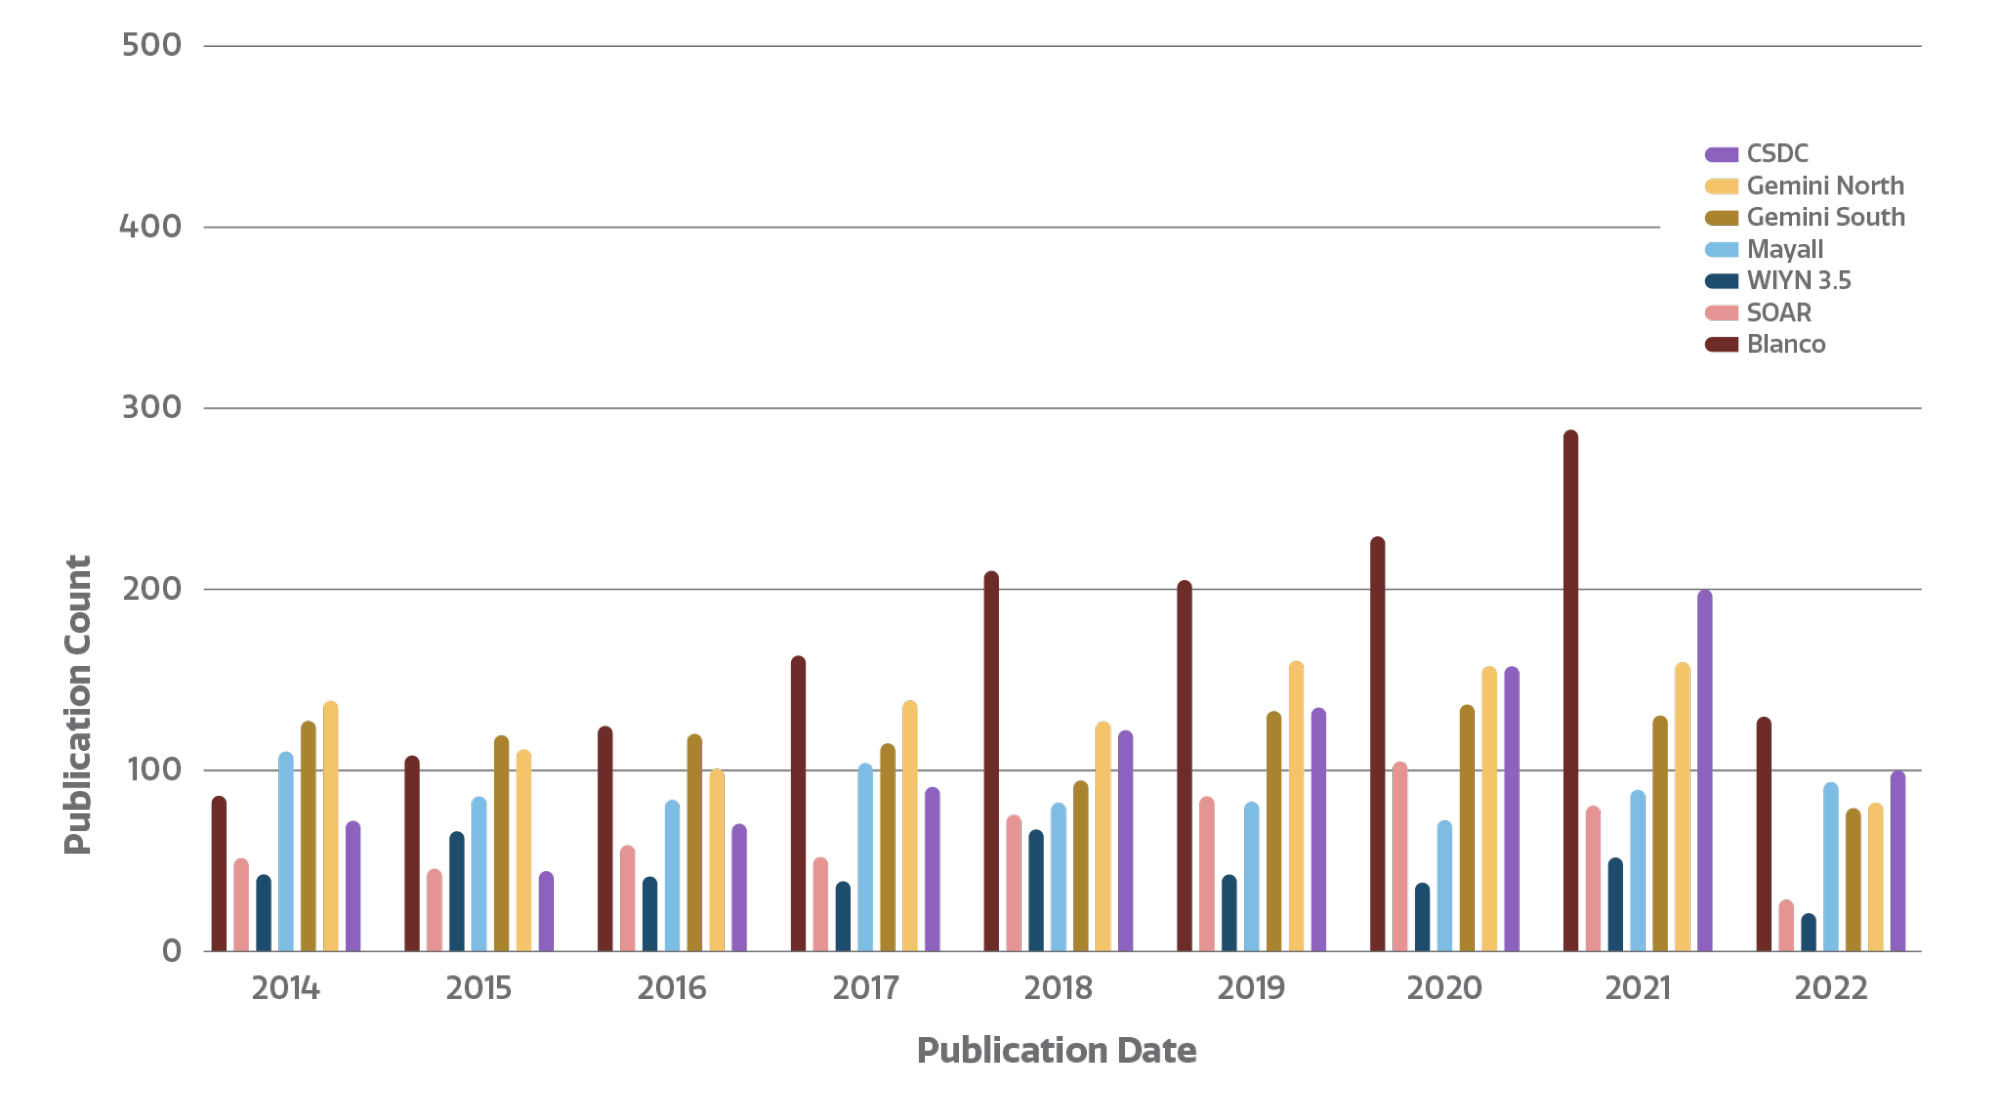

Number of refereed publications

Count of refereed publications using data from NOIRLab telescopes. The NOIRLab publications metrics dynamic dashboard, created by Bill McGinn and Sharon Hunt, directly accesses the NOIRLab public library in the ADS (Astrophysics Data System) to compile publication metrics. Users can view total telescope data publication counts, counts by NOIRLab Program and facility, and staff publication counts, arranged by year. By clicking on a telescope logo/image in the top bar of the dashboard, users can access the NOIRLab public library listing papers using data from that telescope.

Credit: NOIRLab/NSF/AURA/P. Marenfeld